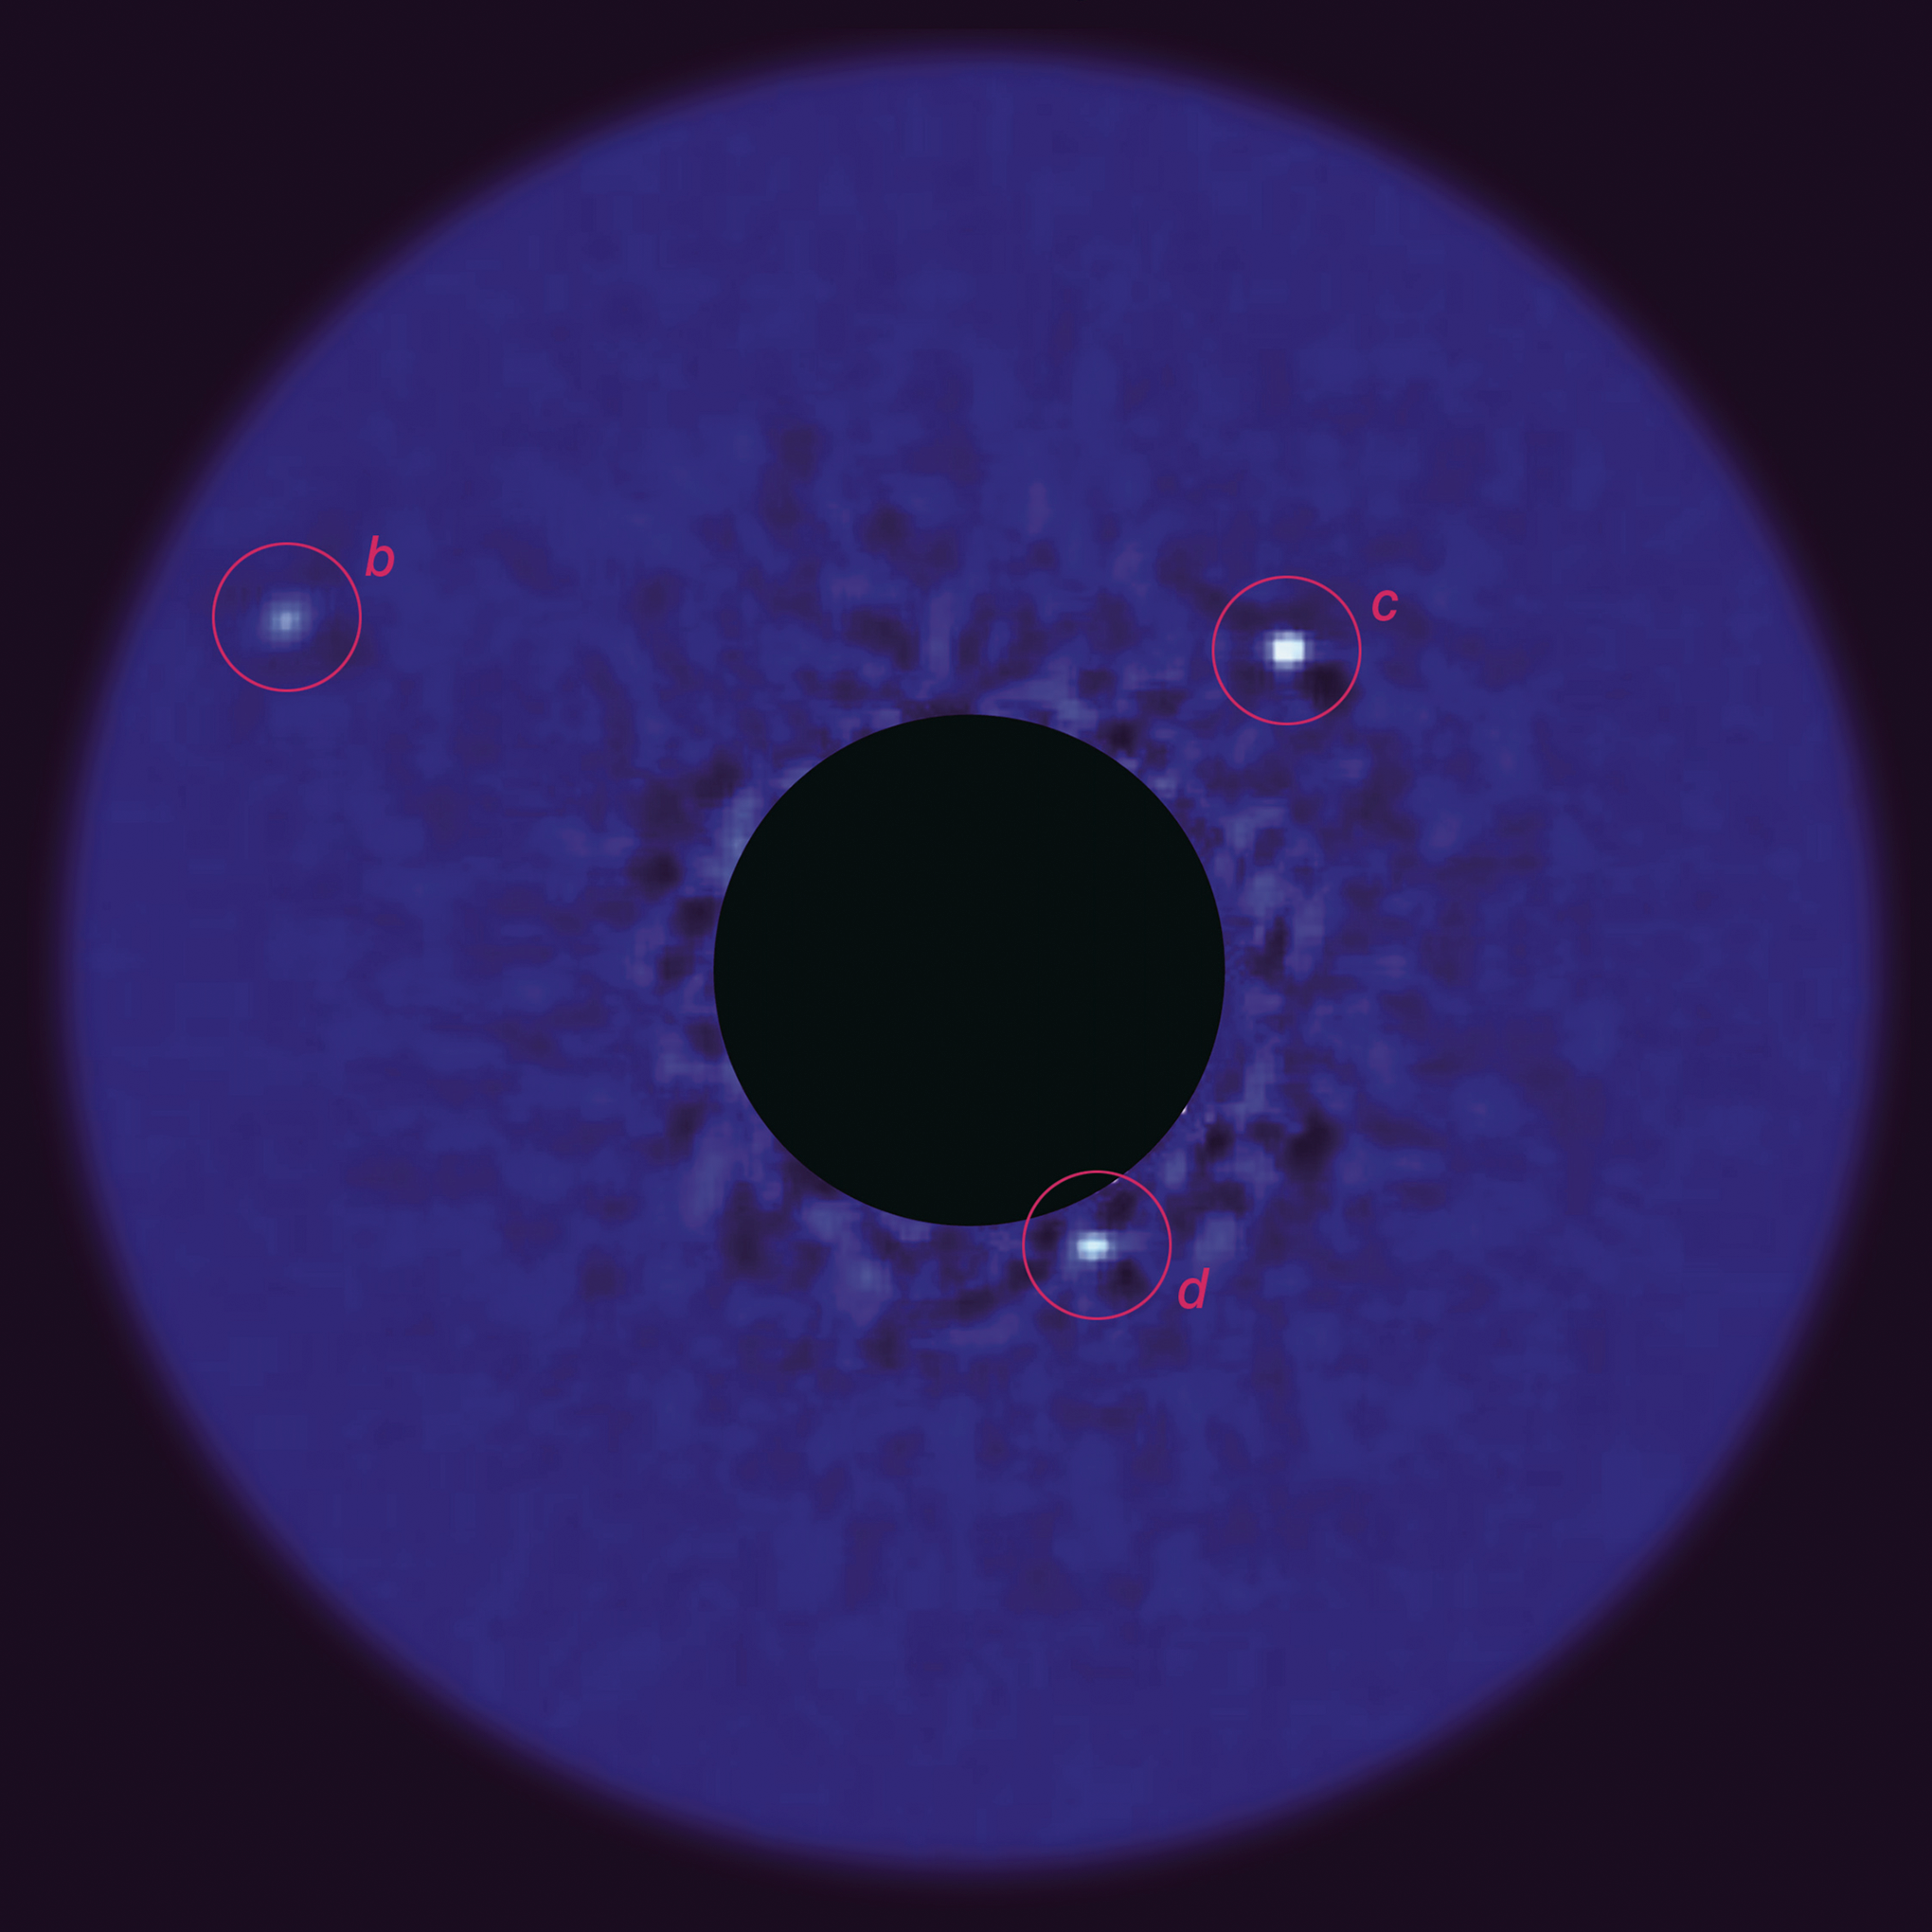

Planetary "First Family"

Out of Print A K-band (2.2microns) AO image of the HR 8799 planetary system made using Gemini/Altair/NIRI and acquired on September 5, 2008 (North is up and East is left). The three planets are designated with red circles. The stellar flux has been subtracted using ADI (see text for details) and the central saturated region is masked out. Multiepoch observations have shown counterclockwise Keplerian orbital motion for all three planets.

Credit: International Gemini Observatory